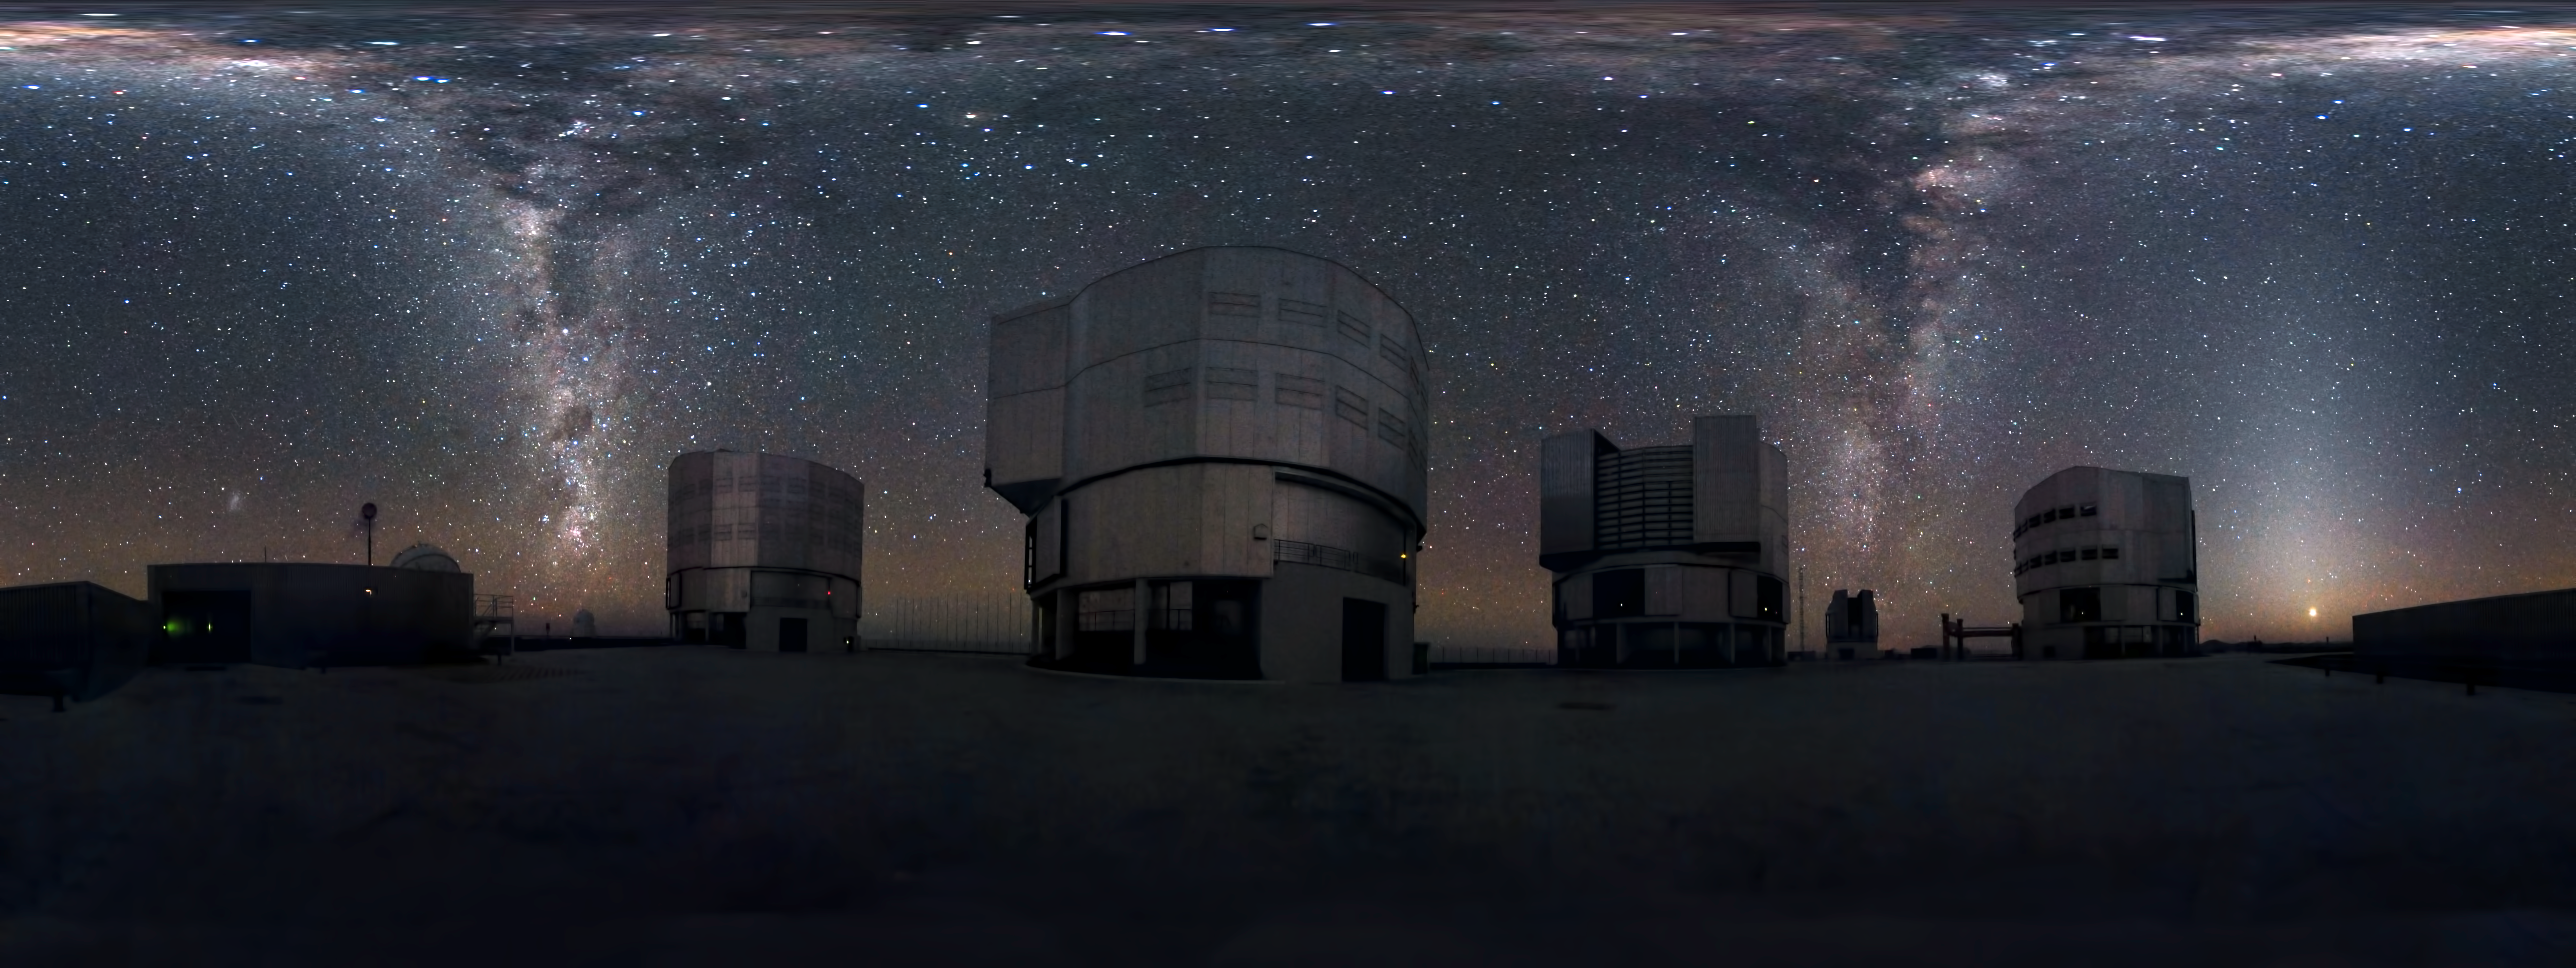

Cascading Milky Way

Many astronomical photographs capture stunning vistas of the skies, and this is no exception. However, there’s something unusual about this panorama. Behind ESO’s Very Large Telescope (VLT), two streams of stars seem to cascade down like waterfalls, or perhaps rise like smoke columns to the heavens. That’s because this panorama captures the entire dome of the sky, from the zenith down to the horizon, a full 360 degrees around. The two streams are in fact a single band: the plane of our galaxy, the Milky Way, as it arcs across the sky from horizon to horizon. As it passes overhead, it appears to spread out across the whole top edge of the panorama, due to the distortion needed to squeeze the fulldome of the sky into a flat, rectangular image.

To understand the picture, imagine that the far left side is attached to the far right, creating a loop around you, and that the top edge is drawn together to a single point overhead. Thus, it encompasses the fulldome of the sky above you.

On the left side of the image, the silhouette of the observatory’s windsock on its pole can be seen above the building. To the left of the windsock is the bright smudge of the Small Magellanic Cloud, a neighbouring galaxy of the Milky Way. To the right, in the plane of the Milky Way, is the reddish glow of the Carina Nebula. Above that is the darkness of the Coalsack Nebula, next to the Southern Cross, and slightly higher still are the two bright stars of Alpha and Beta Centauri. The four tall buildings in the image house the 8.2-metre-diameter Unit Telescopes (UTs) of the VLT. Between the two UTs on the right is the smaller building of the VLT Survey Telescope. On the right of the image, the planet Venus glows just above the horizon.

This panorama, which shows not only the VLT on the mountaintop of Cerro Paranal, but also the beautiful sky that the observatory studies, was created by ESO Photo Ambassador Serge Brunier. Just as the VLT’s state-of-the-art technology expands our view of the Universe, Serge has used the most advanced photographic techniques to capture an entire hemisphere of the sky in one image — far more than our eyes could see in a single view.

Credit: ESO/S. Brunier